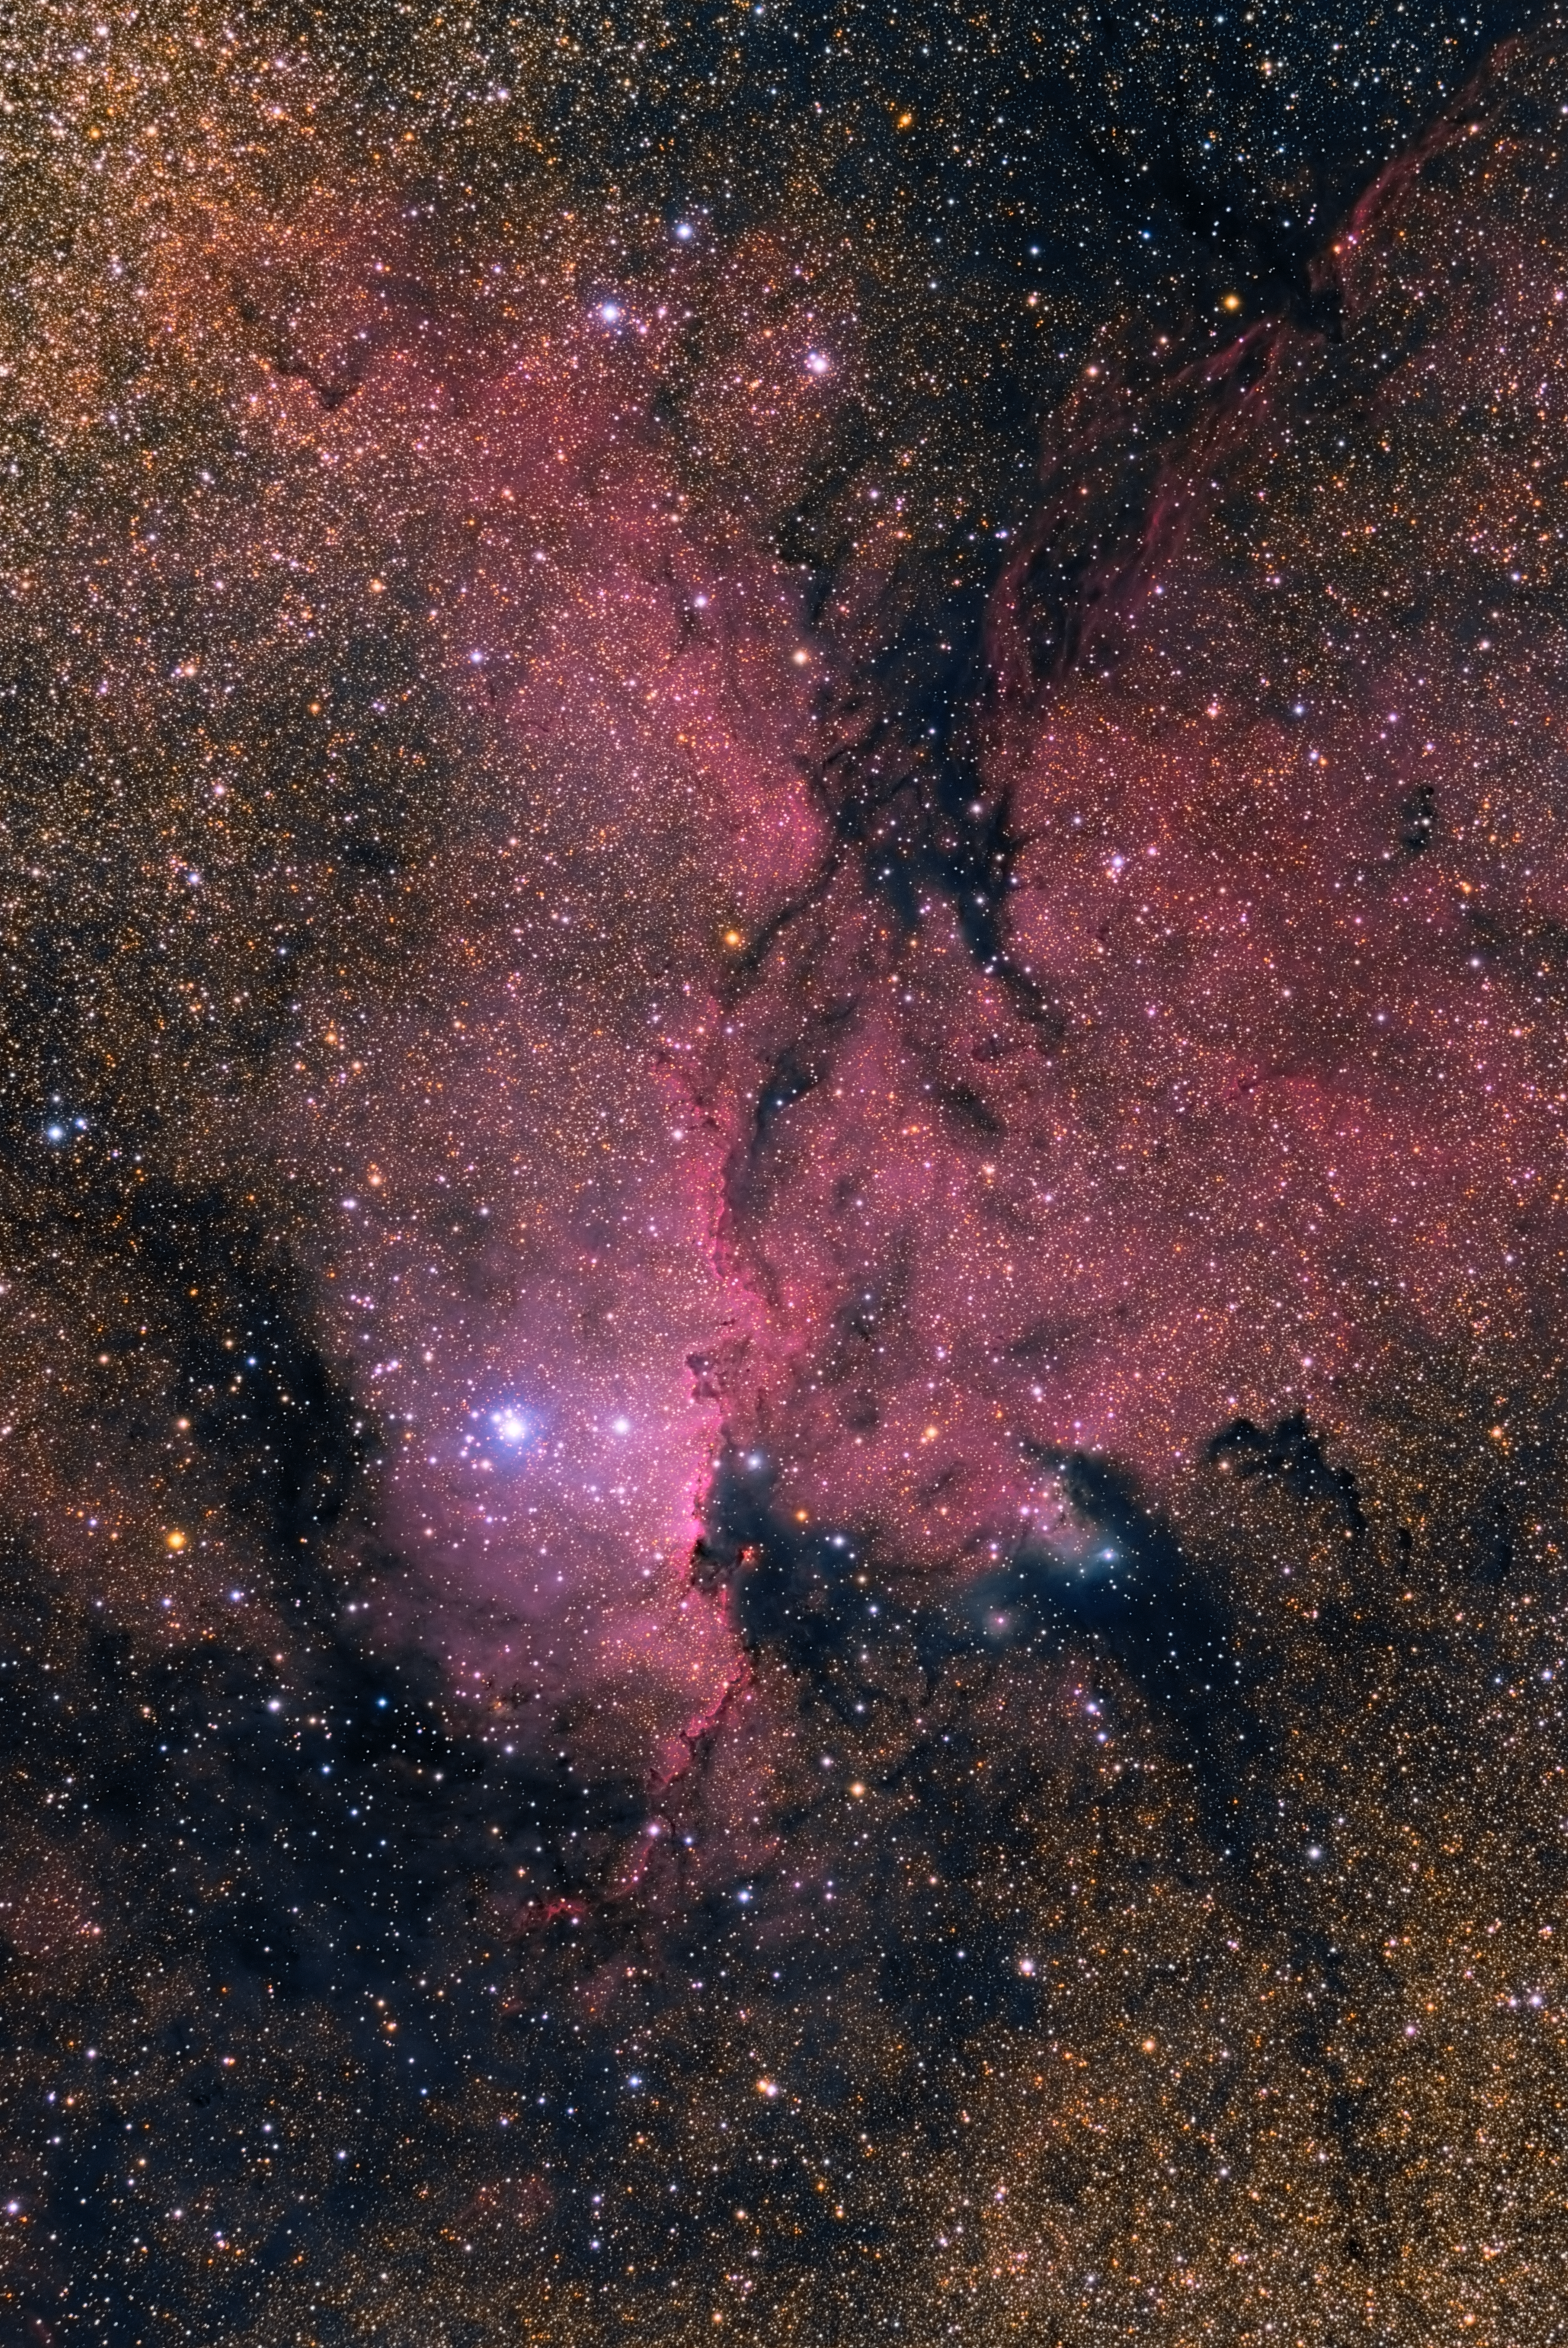

NGC 6188

Impressive image of the NGC 6188 nebula, located some 4000 light-years away, in the southern constellation of Ara (the Altar). The red colour is due to emission from hydrogen, lit up by massive, recently-formed stars. The emission nebula is embedded in a dark, large molecular cloud.

Credit: ESO/J. Pérez